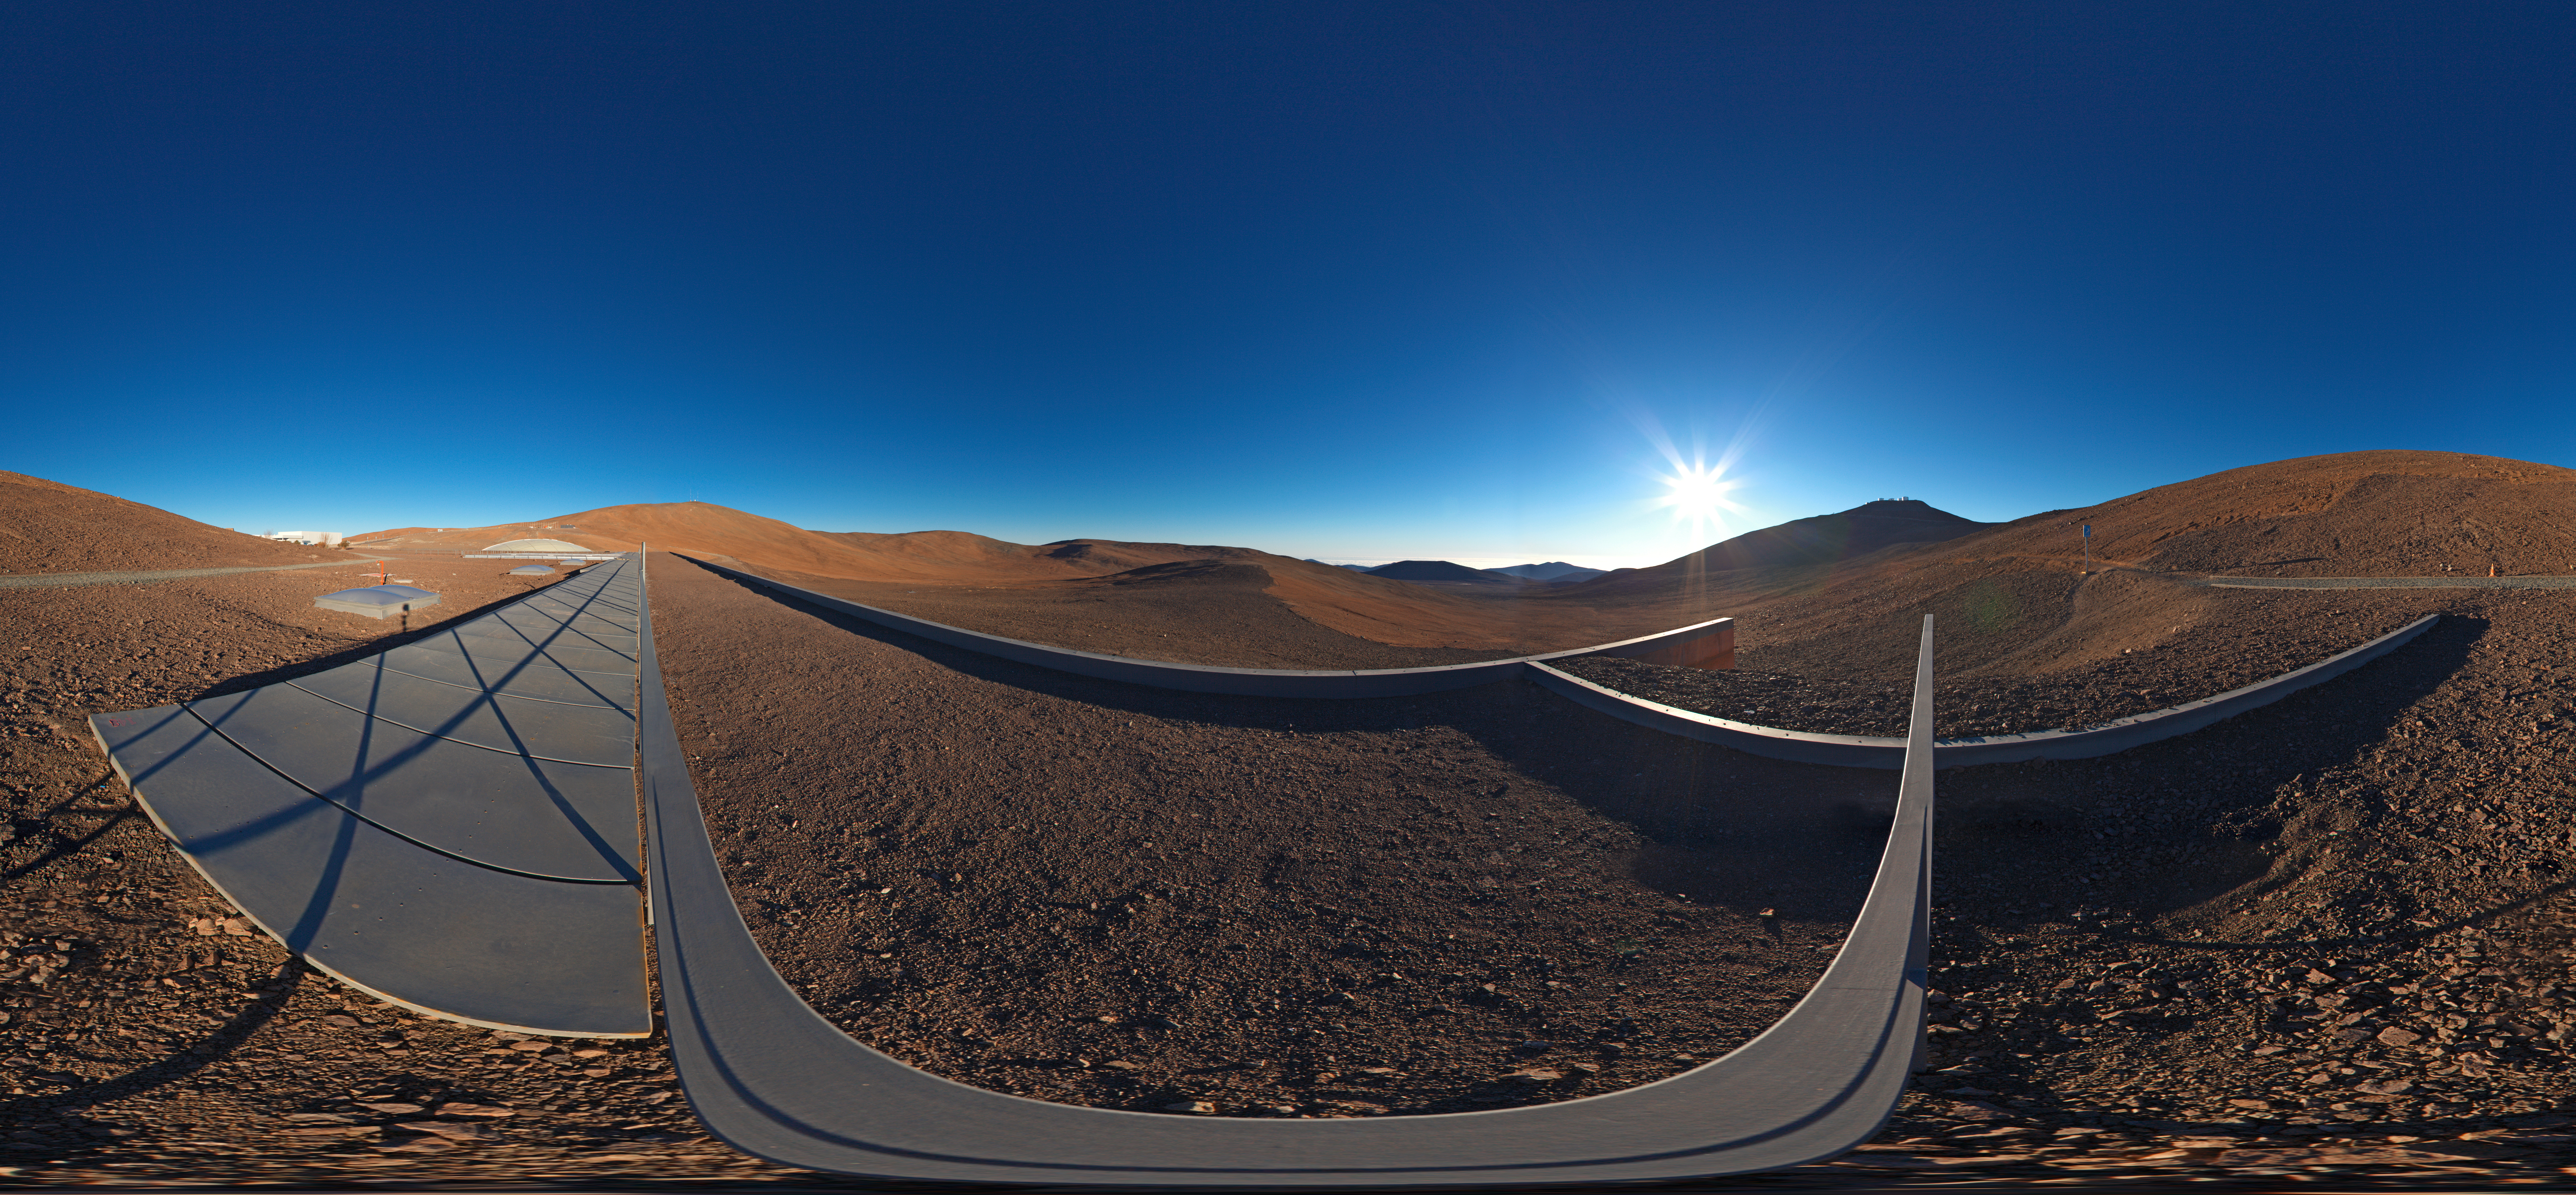

Panoramic view from the roof of La Residencia

360 degree panorama taken from the rooftop of Parana's Residencia.

Credit: ESO